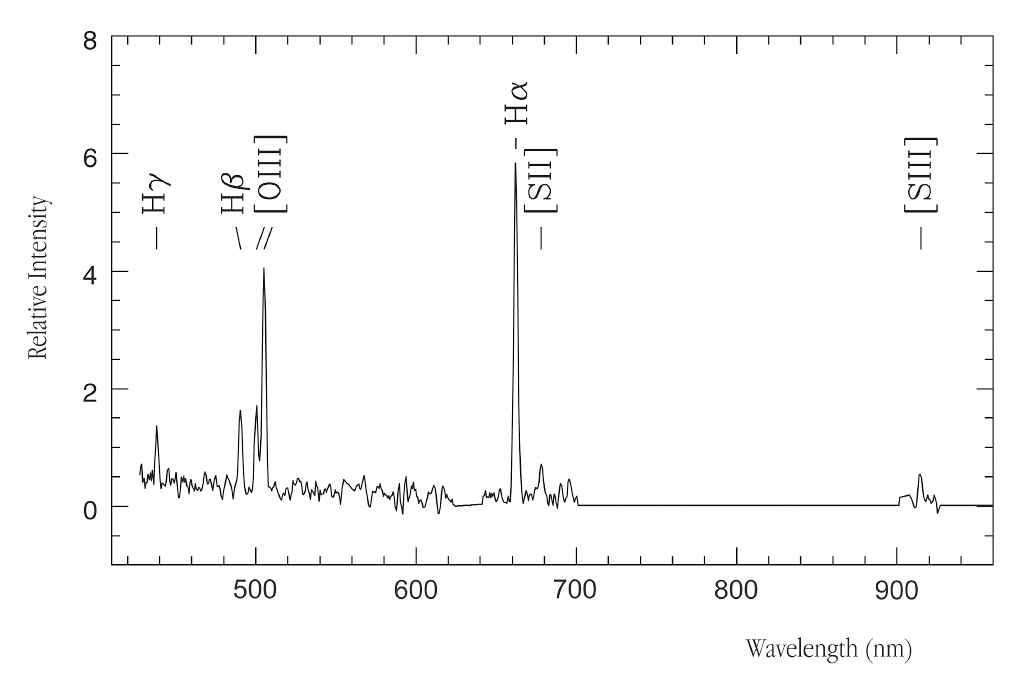

Spectrum of Virgo intracluster HII region

Emission line spectrum (in the visible/near-IR spectral region) of the compact HII region in the Virgo intracluster field, as obtained with the FORS2 multi-mode instrument of the 8.2-m VLT YEPUN telescope on Paranal. Emission lines from oxygen ([OIII]) and hydrogen (H-alpha, H-beta, H-gamma) atoms as well as ionized sulphur ([SII], [SIII]) are identified.

Credit: ESO